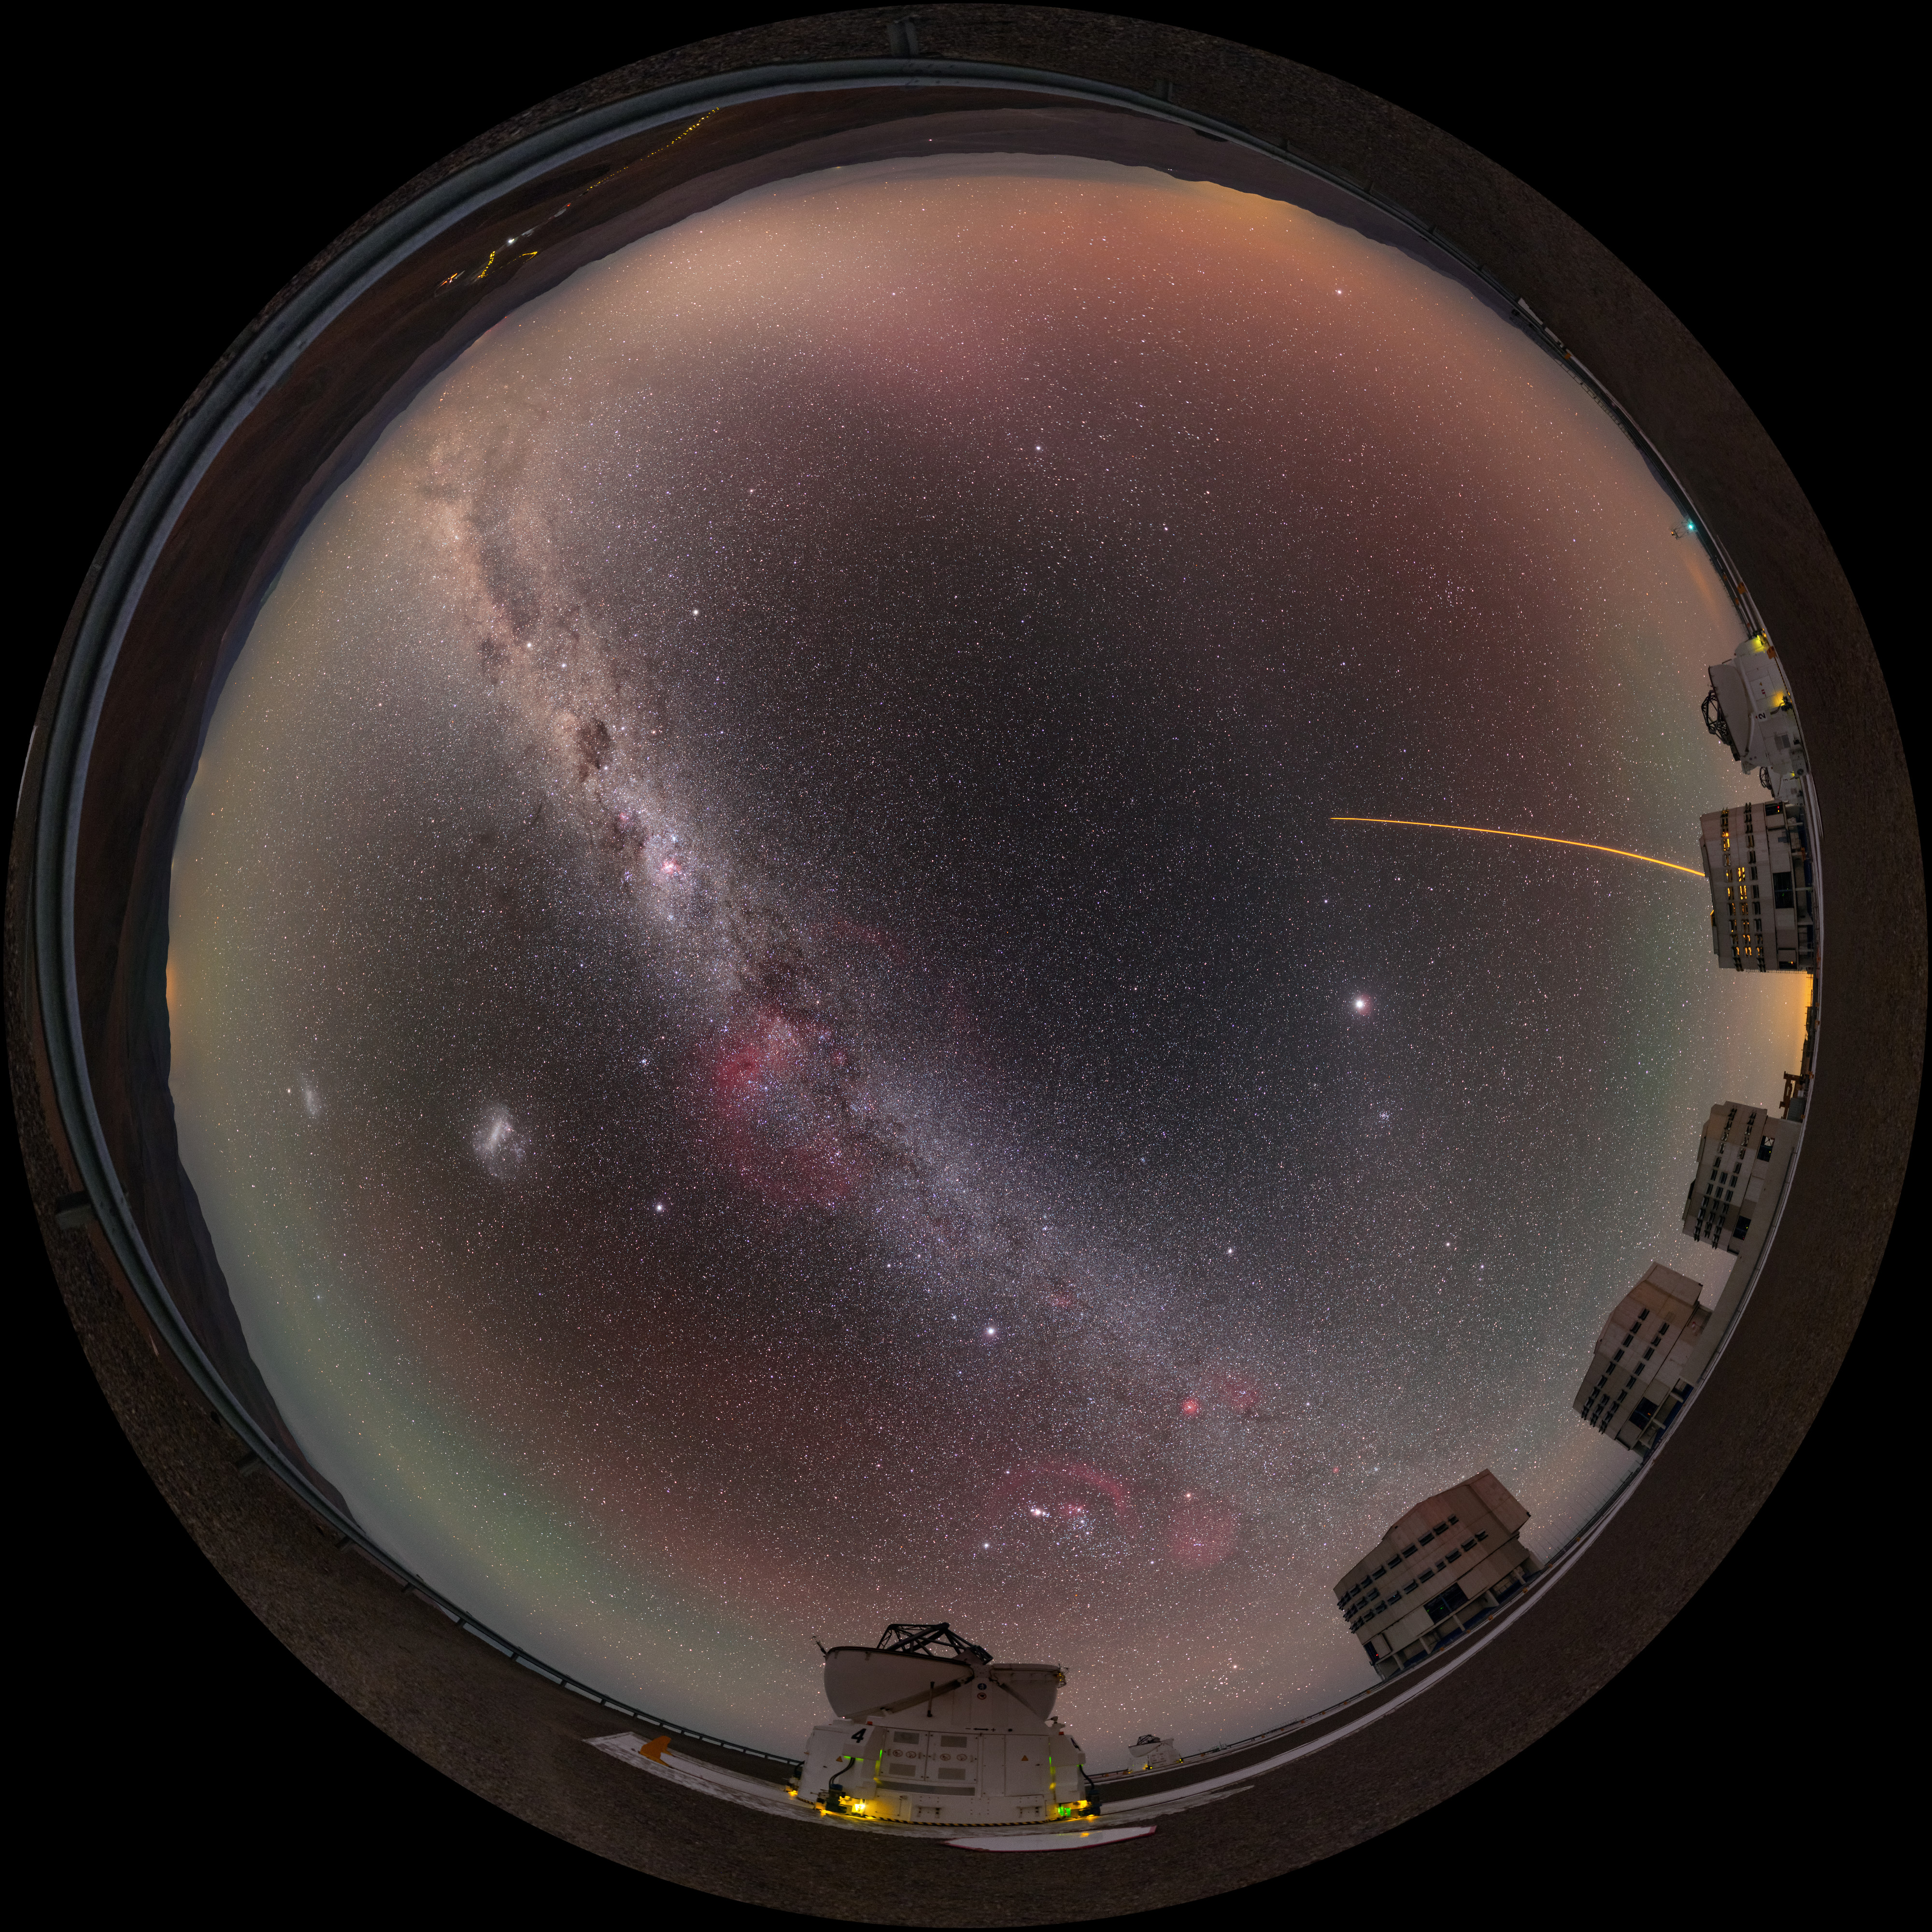

Yepun's Laser Guide Star under the Milky Way

This fulldome panorama shows all the four Unit Telescopes of the Paranal Observatory, with two Auxiliary Telescopes framing them. Under a stunning Milky Way arching in the sky, Yepun (Unit telescope 4) fires its laser guide star, used to correct in real-time the distortion caused by the turbulence. The phenomenon known as airglow cherishes the panorama with greenish and reddish hues.

Credit: P. Horálek/ESO